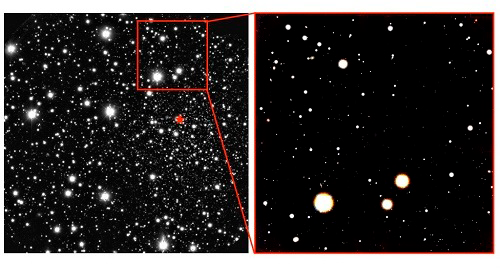

Gemini Multi-Object Spectrograph of the Pyxis field

Gemini Multi-Object Spectrograph (GMOS-South) of the Pyxis field (left image), with the center of the cluster marked with a red star. A zoom of the pseudo color image of Pyxis observed with the Gemini South Adaptive Optics Imager (GSAOI) used with the Gemini Multi-conjugate adaptive optics System (GeMS) is shown at right. The field of view of GMOS is 5 x 5 arcminutes, 85 x 85 arcseconds for GeMS.

Credit: International Gemini Observatory/NOIRLab/NSF/AURA